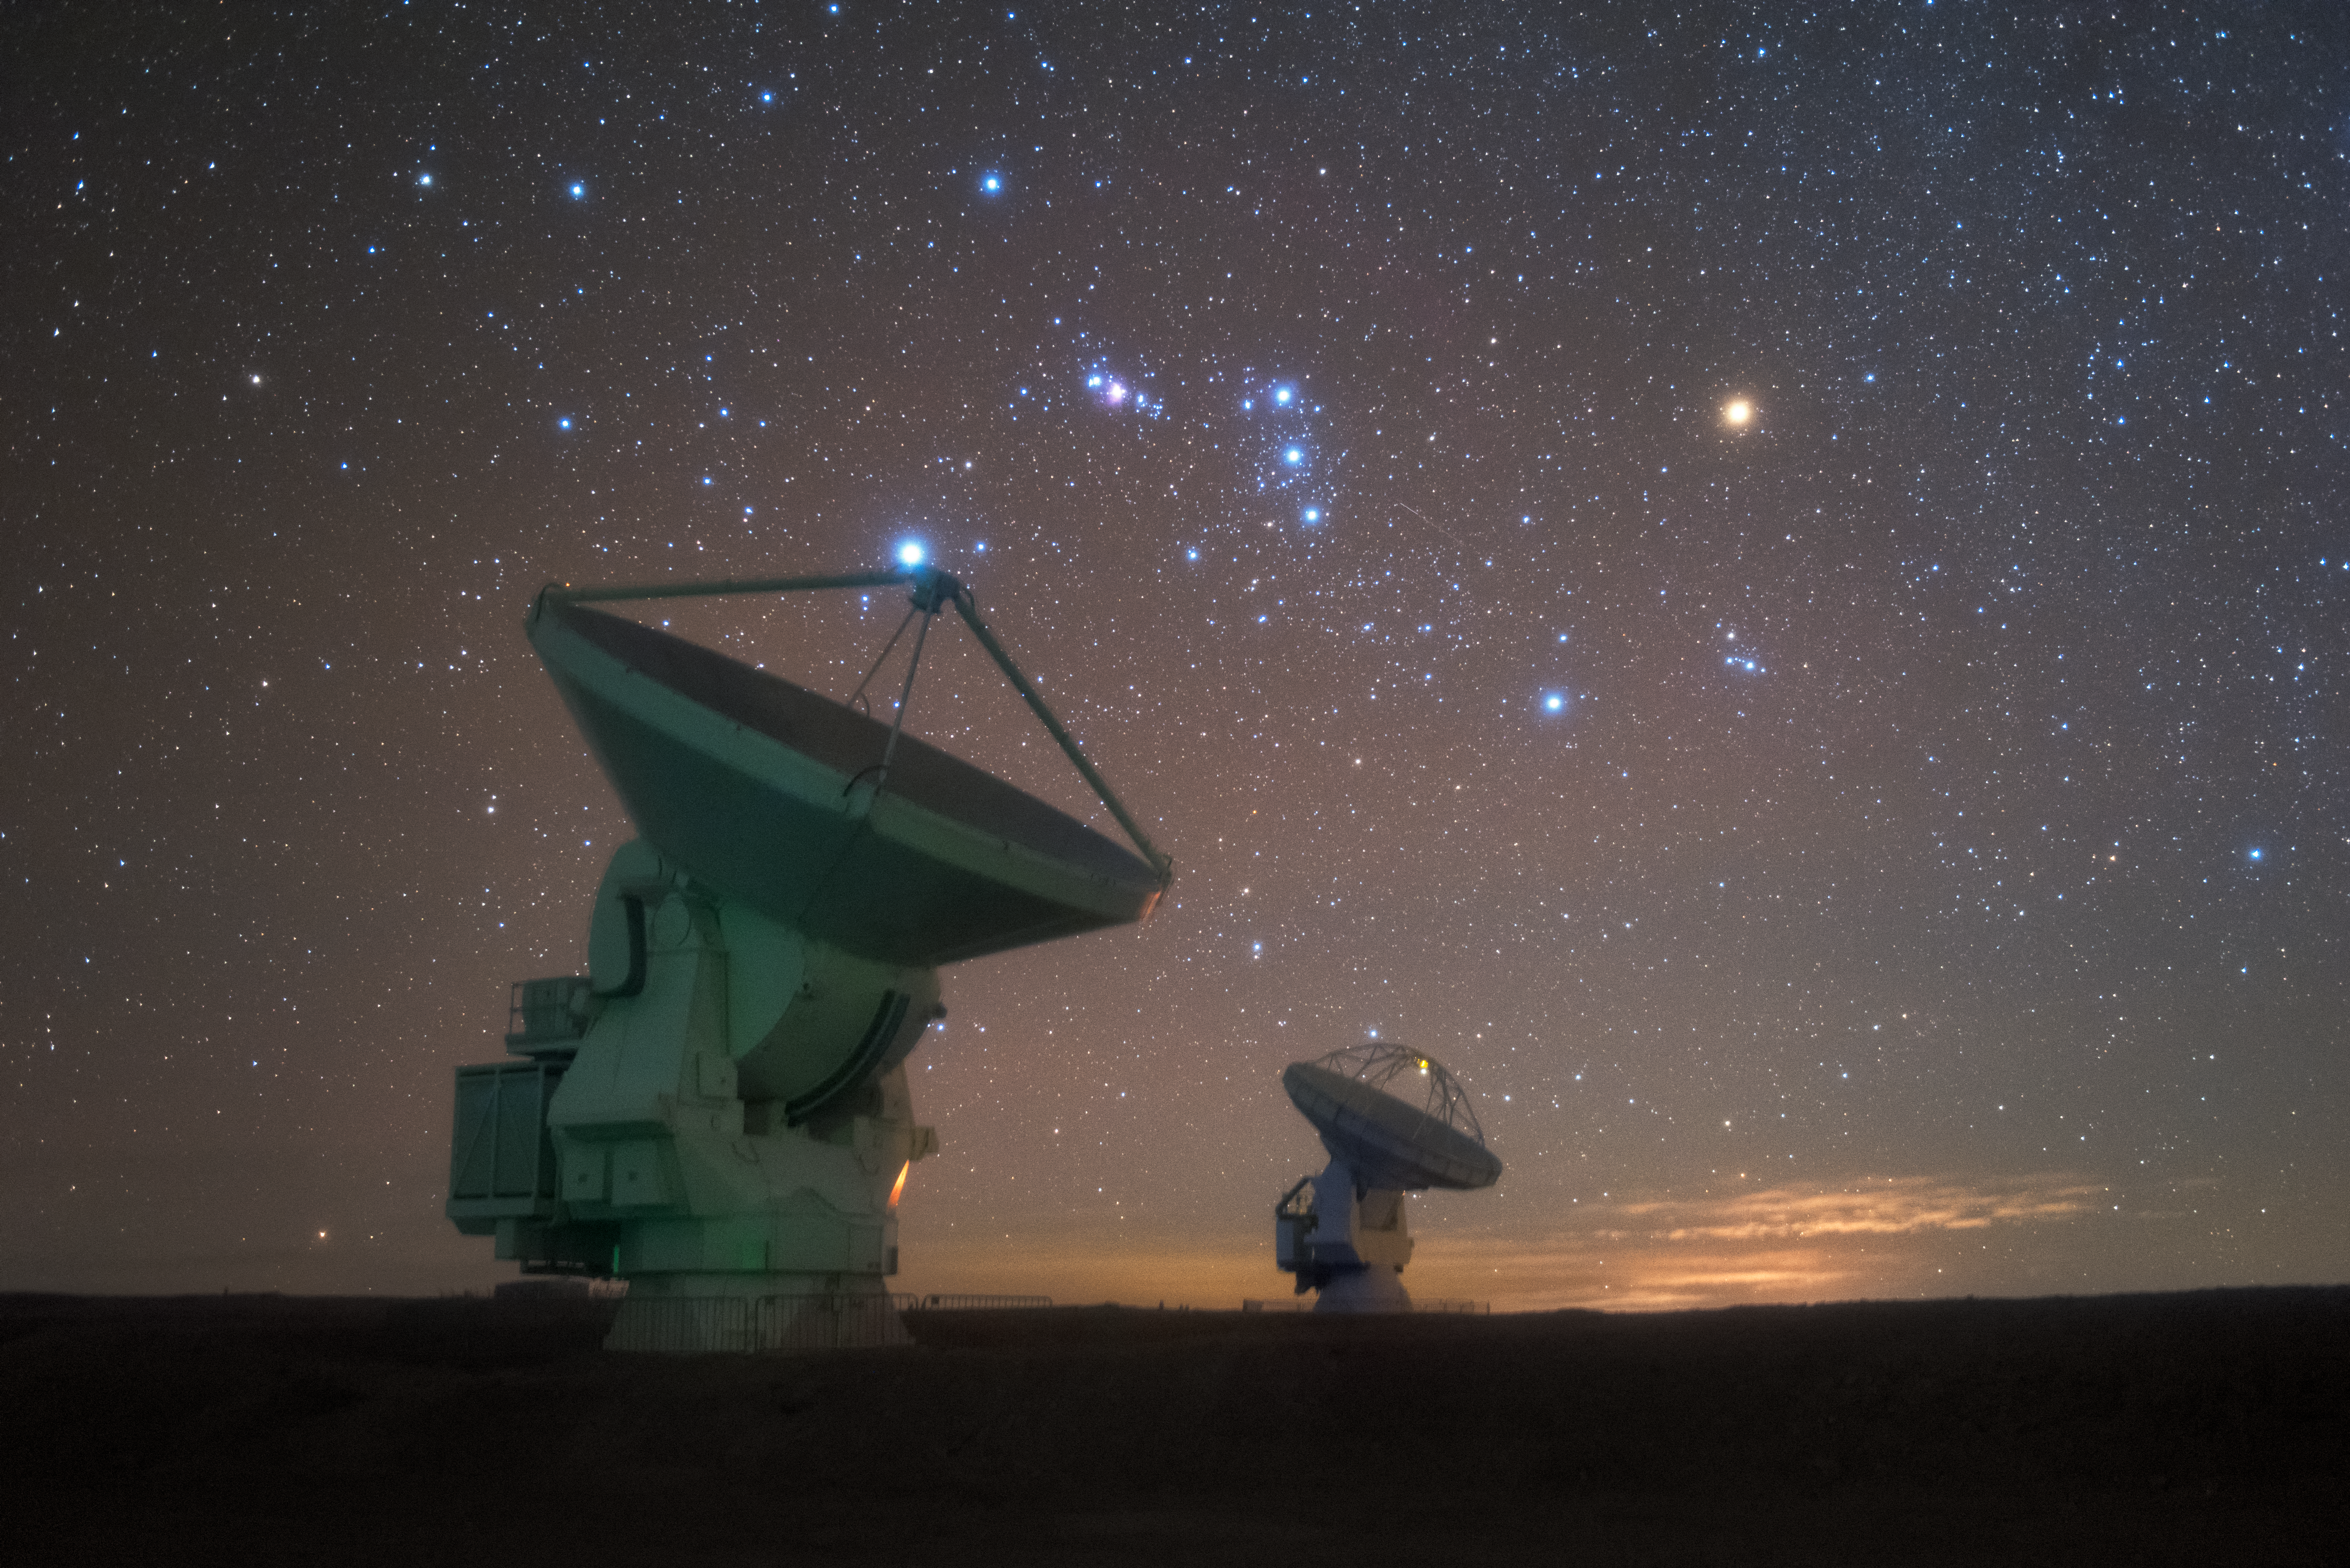

Duo in the Dark

Winter nights on the Chajnantor Plateau can seem incredibly isolating — but the wonder of some of the driest, darkest skies in the world is definitely something to be shared.

This image shows two of the 66 antennas that comprise the Atacama Large Millimeter/submillimeter Array (ALMA), in which ESO is a partner, as they work together to observe the skies in millimetre and submillimetre wavelengths. These wavelengths are notoriously difficult to observe, as water vapour in the atmosphere absorbs this kind of light and prevents it from reaching the ground. To catch sight of it, telescopes must be placed at very high altitudes where the air is drier and less absorbent. For ALMA, that means an elevation of 5000 metres.

Hanging above the pair of telescopes is the constellation of Orion (The Hunter), identifiable by his distinctive star-studded belt. His shoulder is marked by the red supergiant Betelgeuse, on the right of the photo, located just under 650 light-years away from us. Betelgeuse is a prime target for observations in millimetre and submillimetre wavelengths, as is the neighbouring Orion Nebula.

Credit: Y. Beletsky (LCO)/ESO